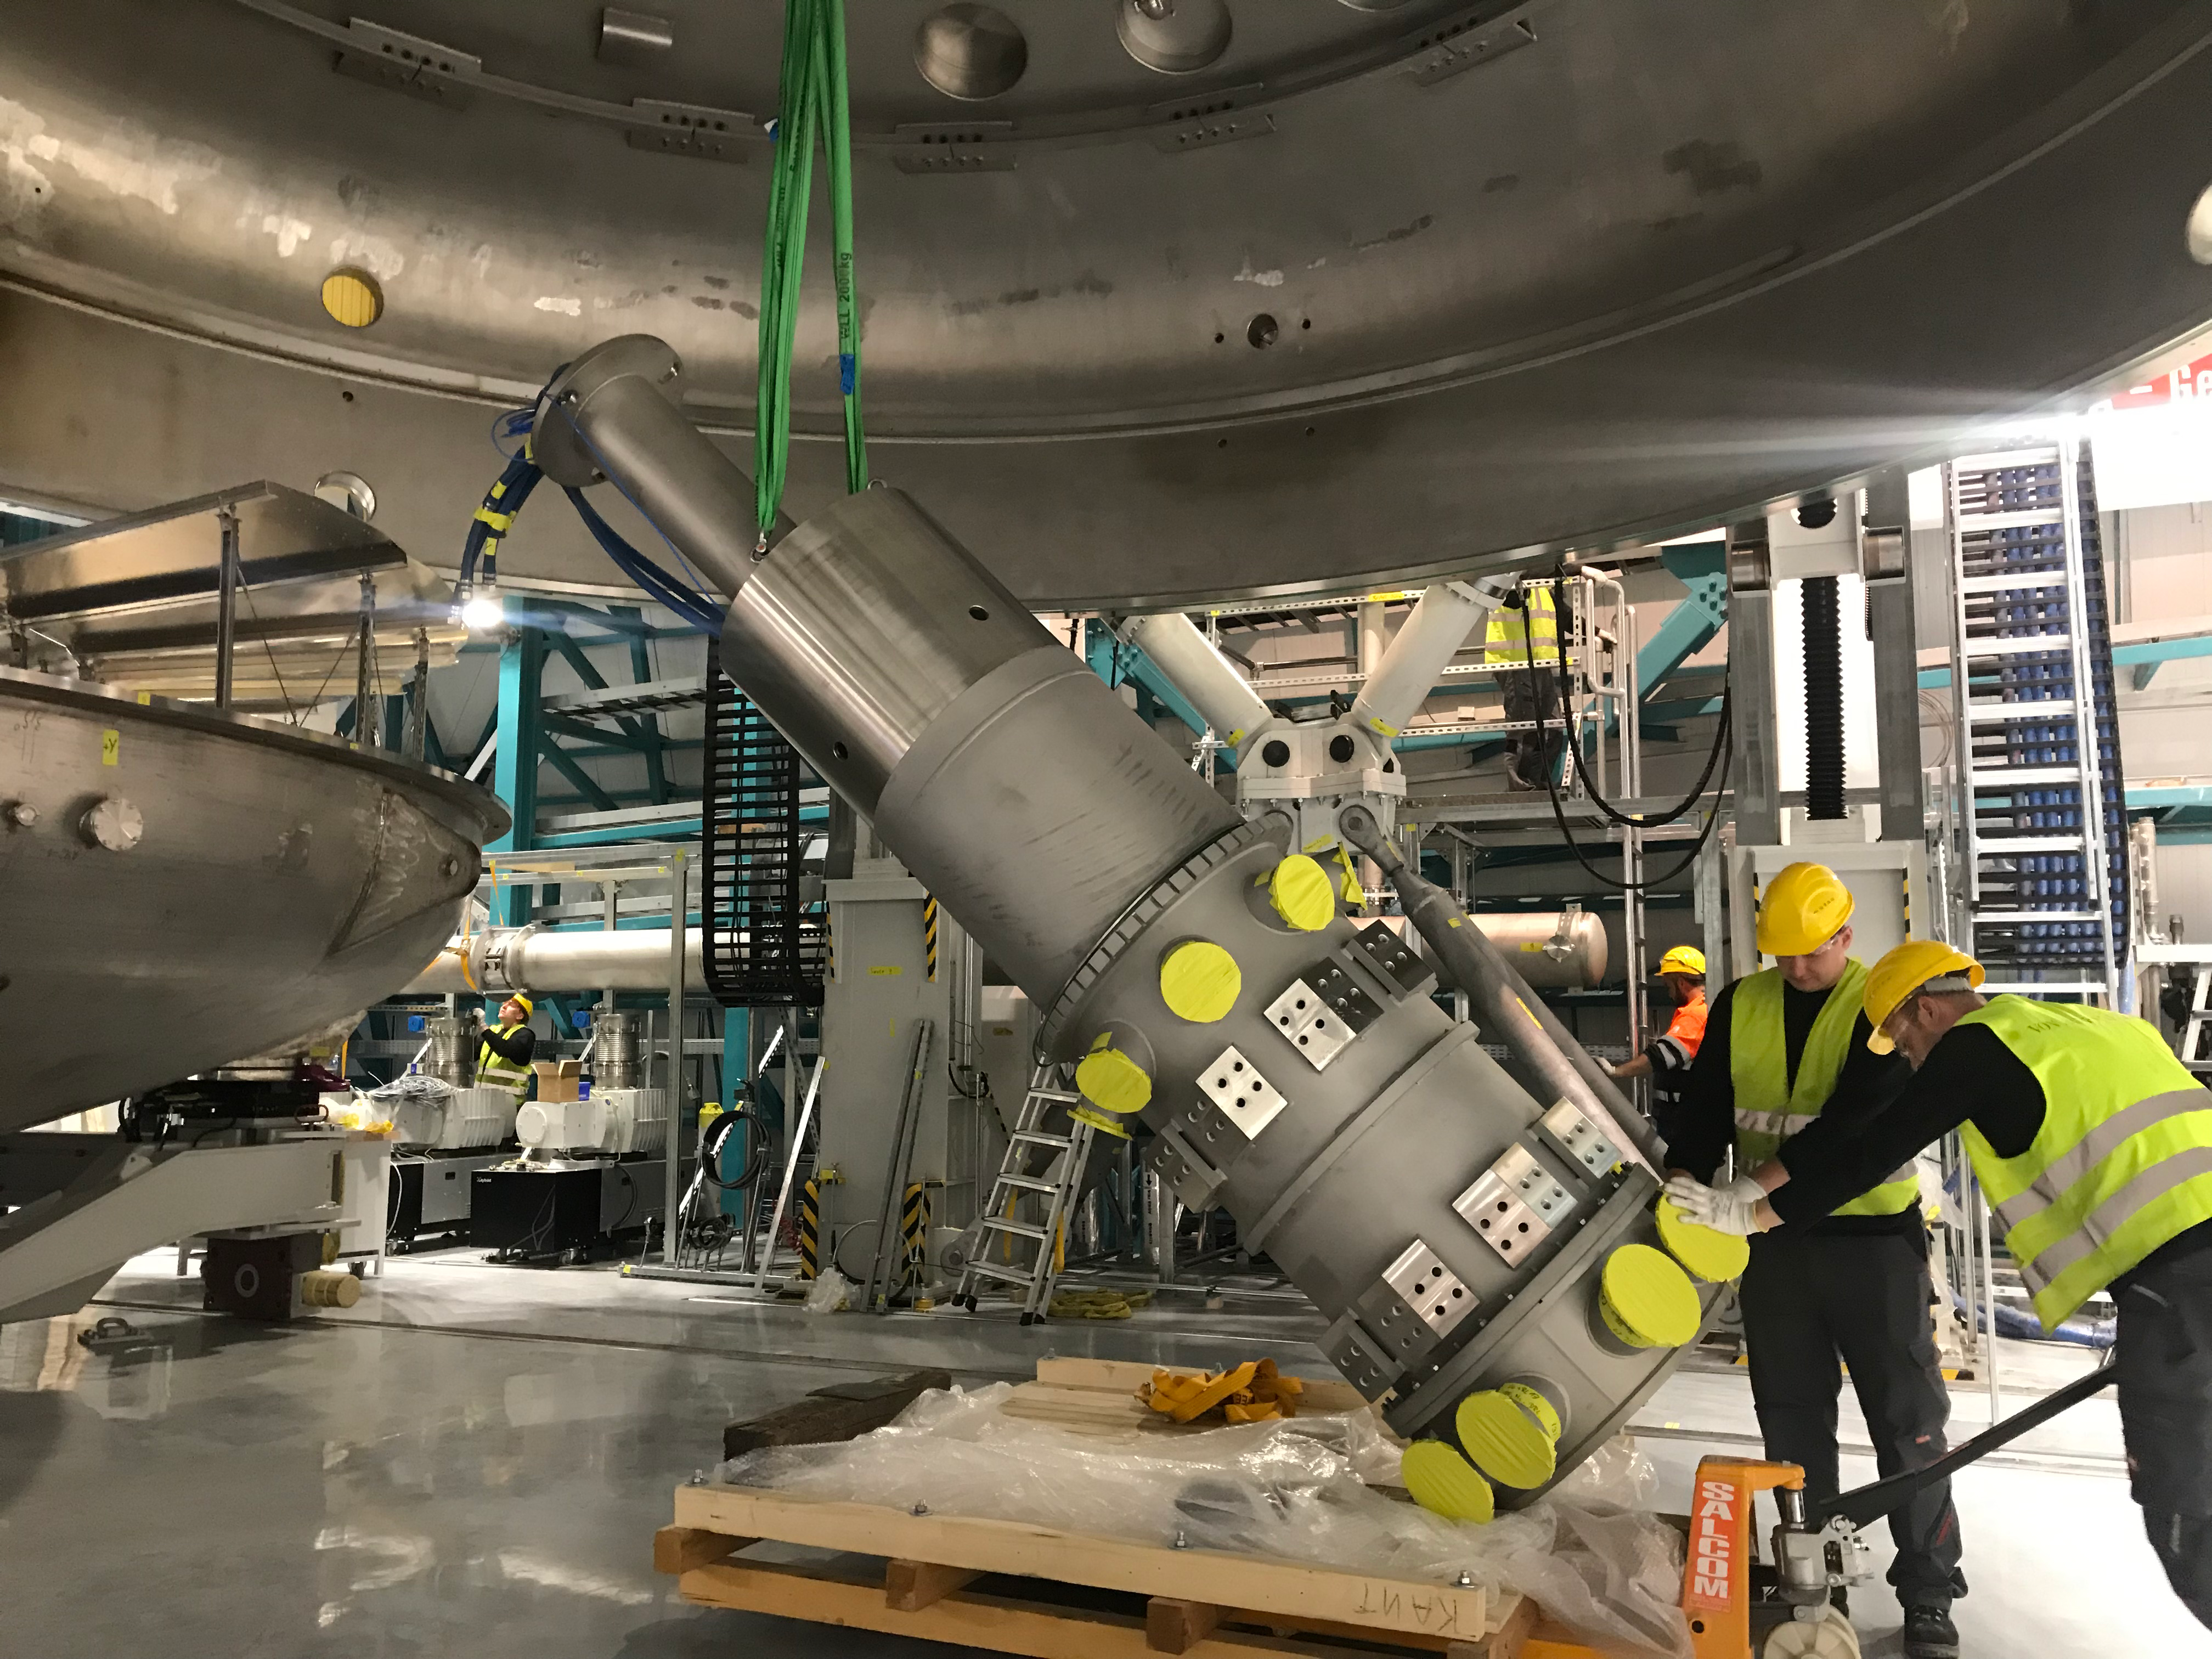

Coating Plant Assembly on Summit

A crew from Von Ardenne, the LSST Coating Chamber vendor, is currently onsite at the LSST summit facility building, performing work on the Coating Chamber, which arrived at the summit in November 2018. According to Tomislav Vucina, LSST Coatings Engineer, "The LSST Coating Chamber will be the largest, most modern, and most powerful mirror coating mechanism used by any telescope in the world." The Coating Chamber, which was constructed in Germany, is now beginning a six-month program of “assembly, integration, and commissioning,” which refers to installation of all components of the Coating Plant, and the testing necessary to ensure that everything works the way it’s supposed to. After final acceptance, and after both LSST mirrors arrive, the Coating Plant will be used to coat the Primary/Tertiary Mirror (M1M3) with aluminum, and the Secondary Mirror (M2) with silver.

Credit: Rubin Observatory/NSF/AURA